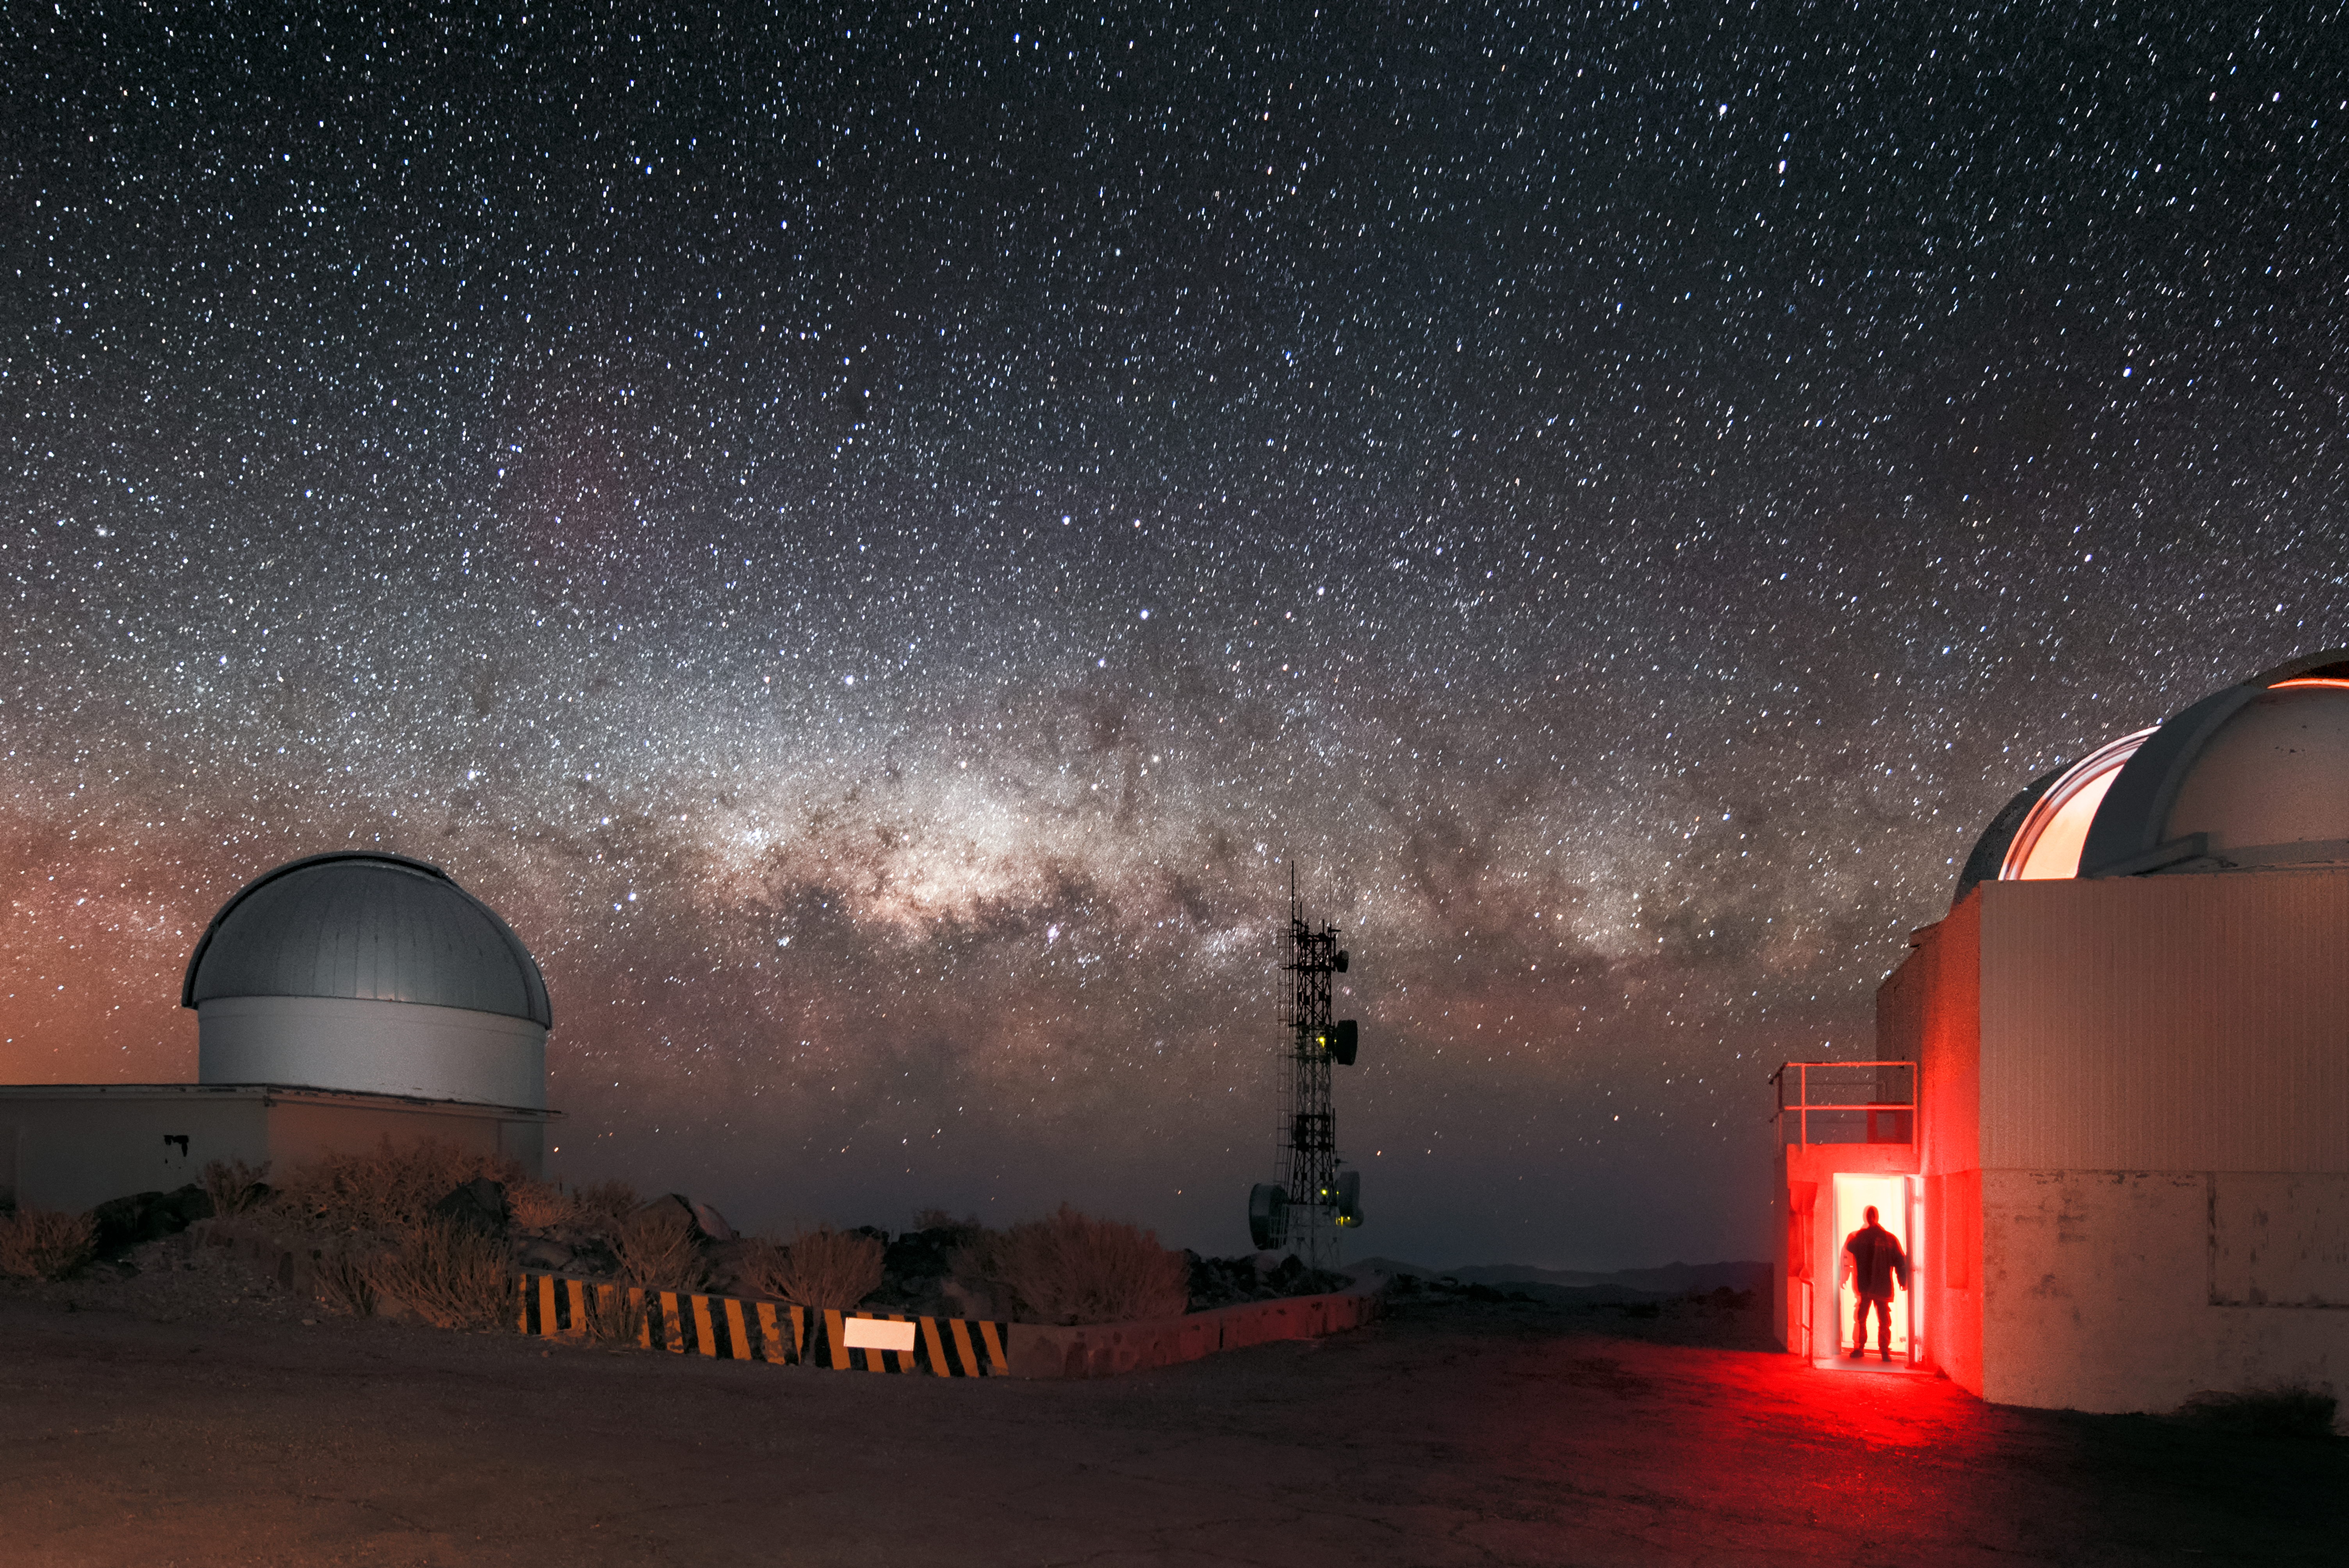

Milky Way on La Silla's horizon

A ghostly figure is captured in the entrance to the decommissioned Danish 0.5-metre telescope which sits next to the decommissioned 0.61-metre Bochum telescope. Both are located at ESO's La Silla Observatory in northern Chile. Towards the horizon, the recognisable glow of the Milky Way stretches across the view.

Credit: ESO/A. Ghizzi Panizza (www.albertoghizzipanizza.com)